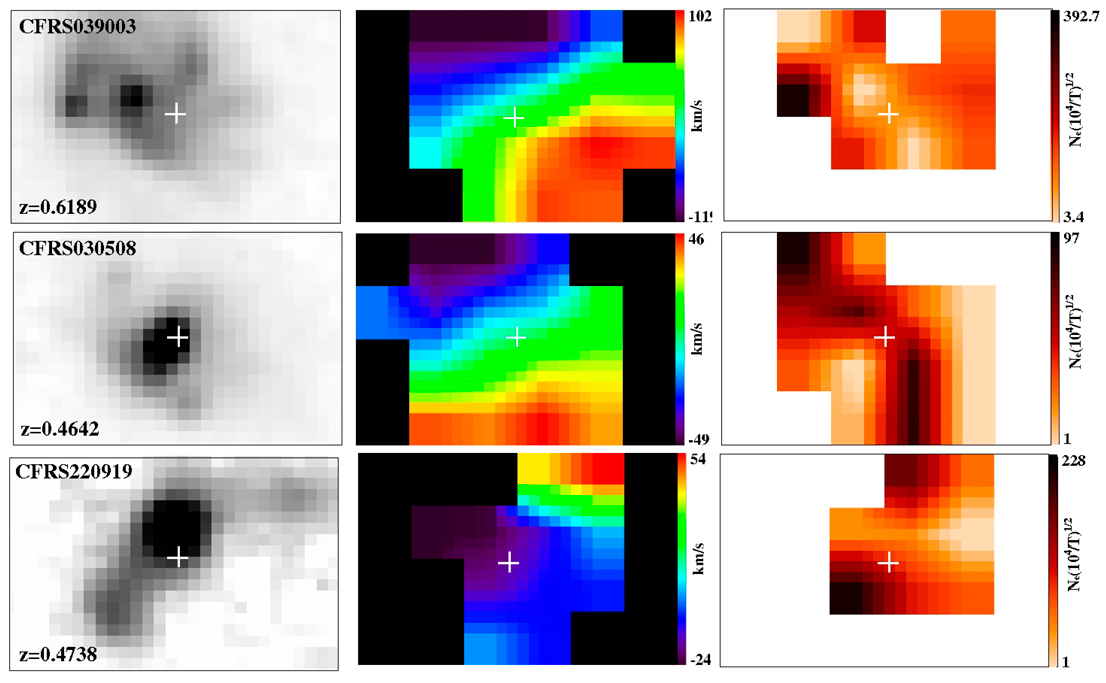

Mapping distant galaxies

Three examples of results obtained with GIRAFFE on distant galaxies. In the first column, images of galaxies as obtained with the Hubble Space Telescope are shown. The second column is the velocity field as deduced from GIRAFFE observations : the reddish parts show material moving away from us with respect to the mean velocity of the galaxy, while the blue parts are moving towards us. The scale in km/s is shown on the right. The last column is a map of electron density per cubic centimetre. The first object corresponds to a spiral galaxy forming star at a frantic rate of 100 solar masses per year. The electron density map allows the astronomers to localise the region of star formation as the black region on the left. The second object is a galaxy which is clearly "out of balance" and therefore shows a very perturbed velocity field. The third object appears to show an outflow — matter being ejected perpendicular to the plane of the galaxy.

Credit: ESO